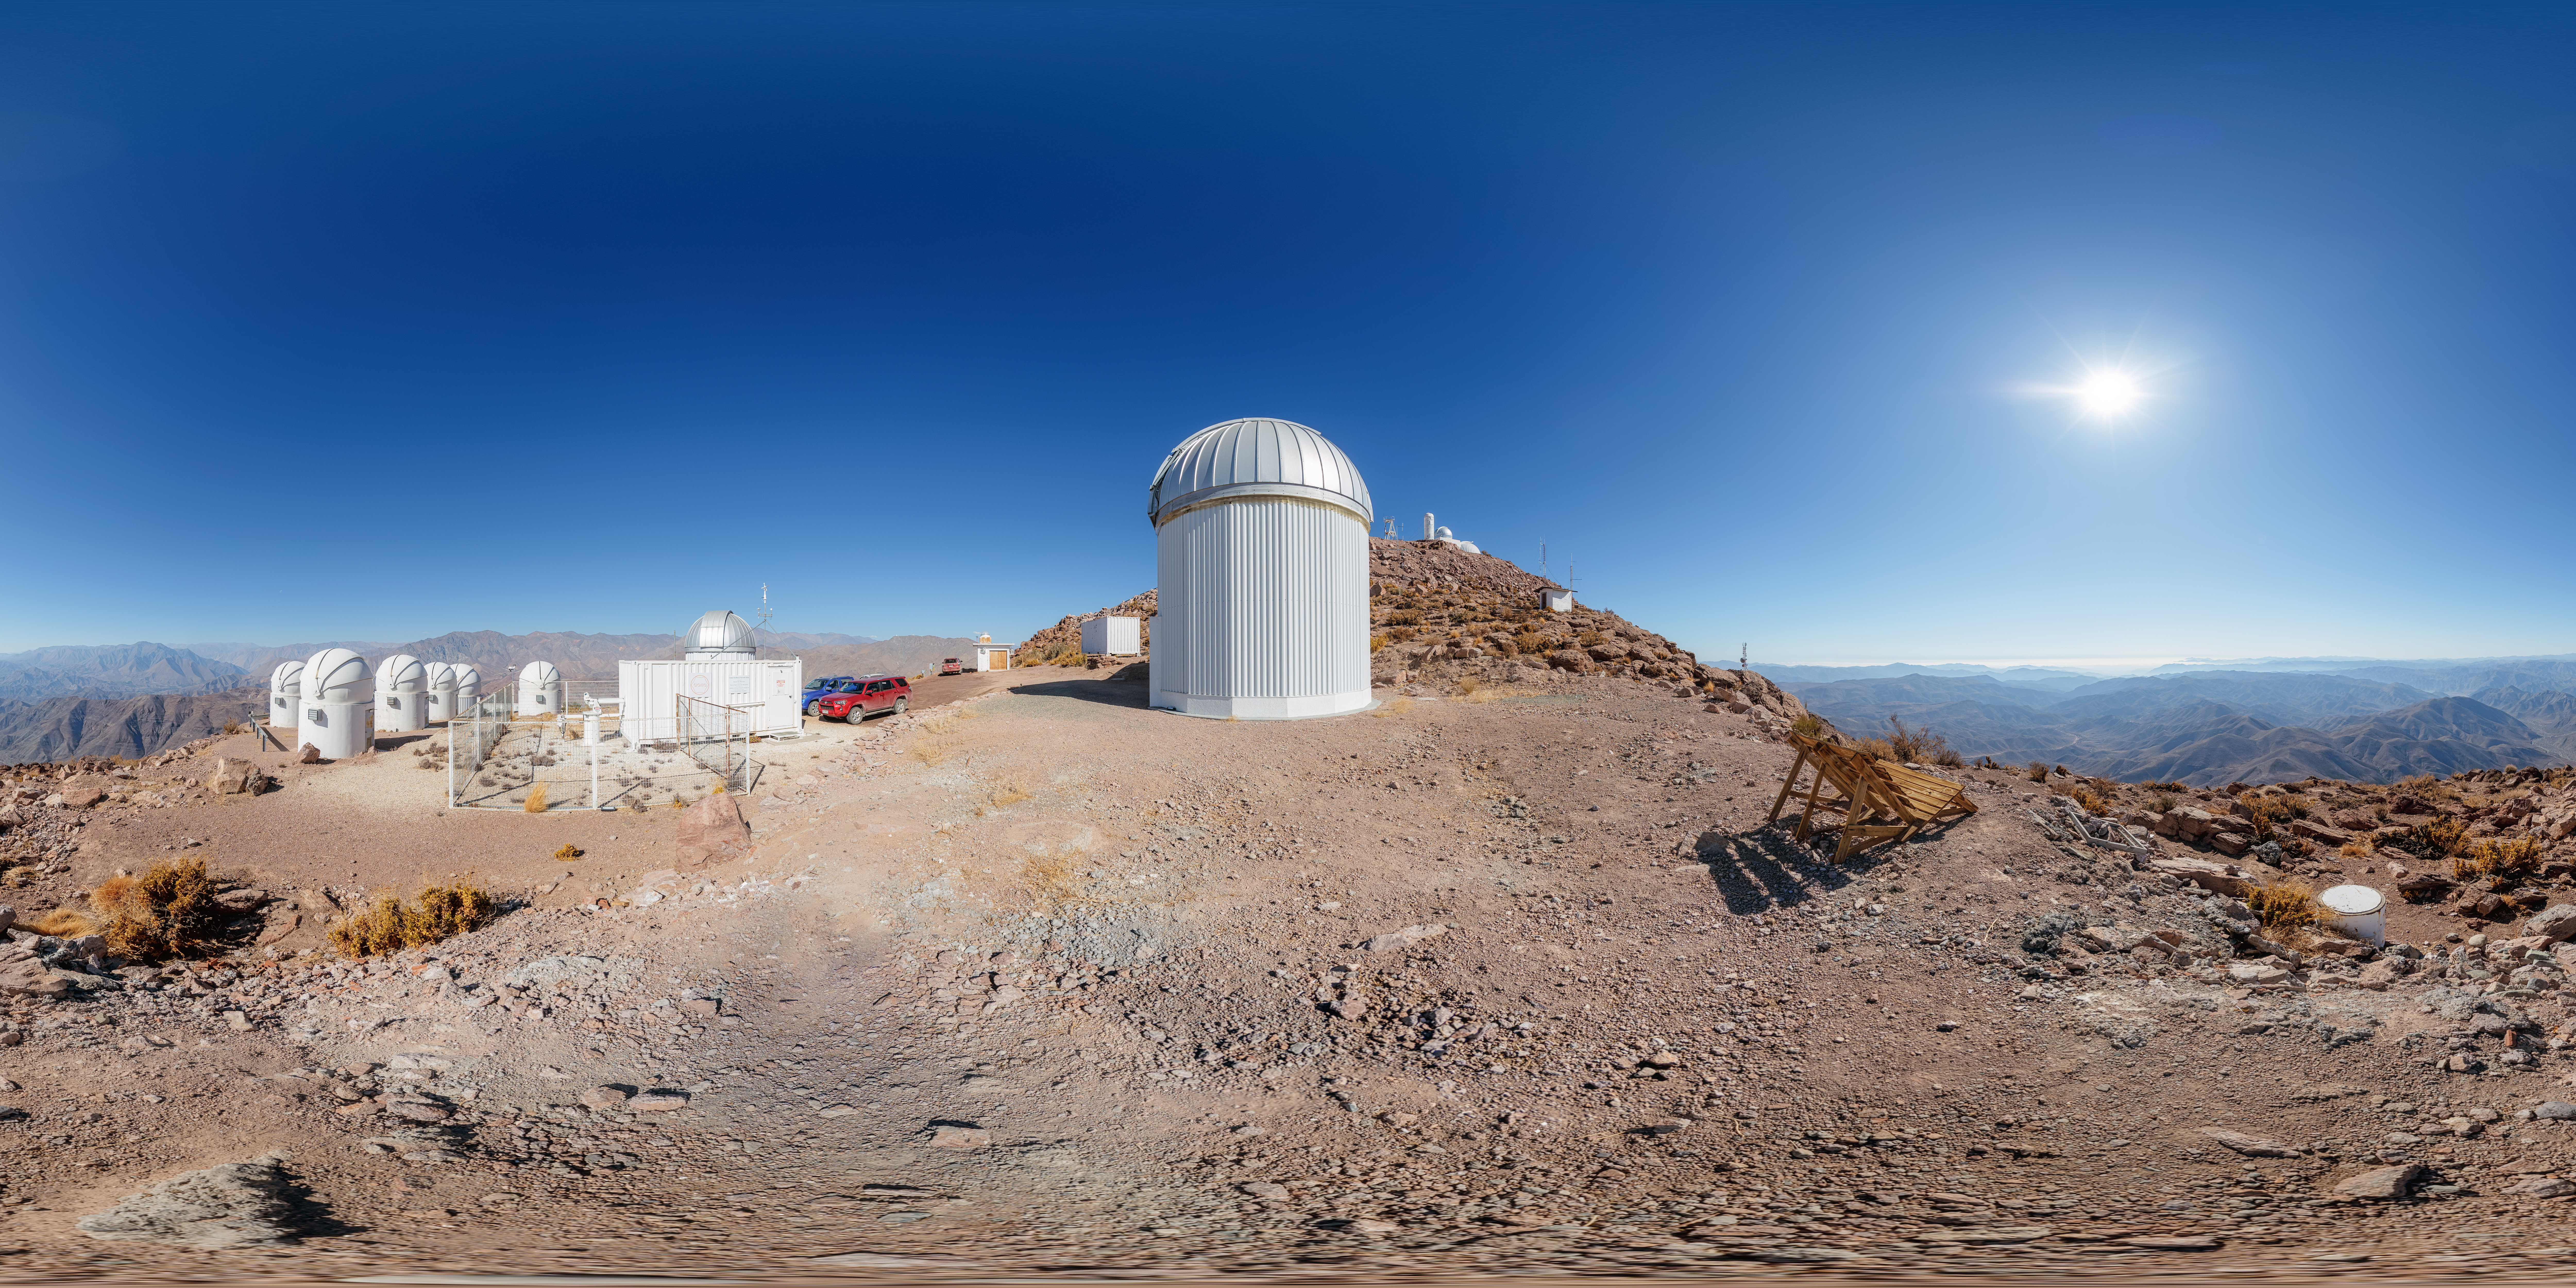

T80-South and PROMPT Telescopes 360 Panorama

A 360 panorama of the T80-South Telescope and PROMPT Telescopes on Cerro Tololo in Chile.

A fulldome version of this image can be viewed here.

Credit: NOIRLab/NSF/AURA/P. Horálek